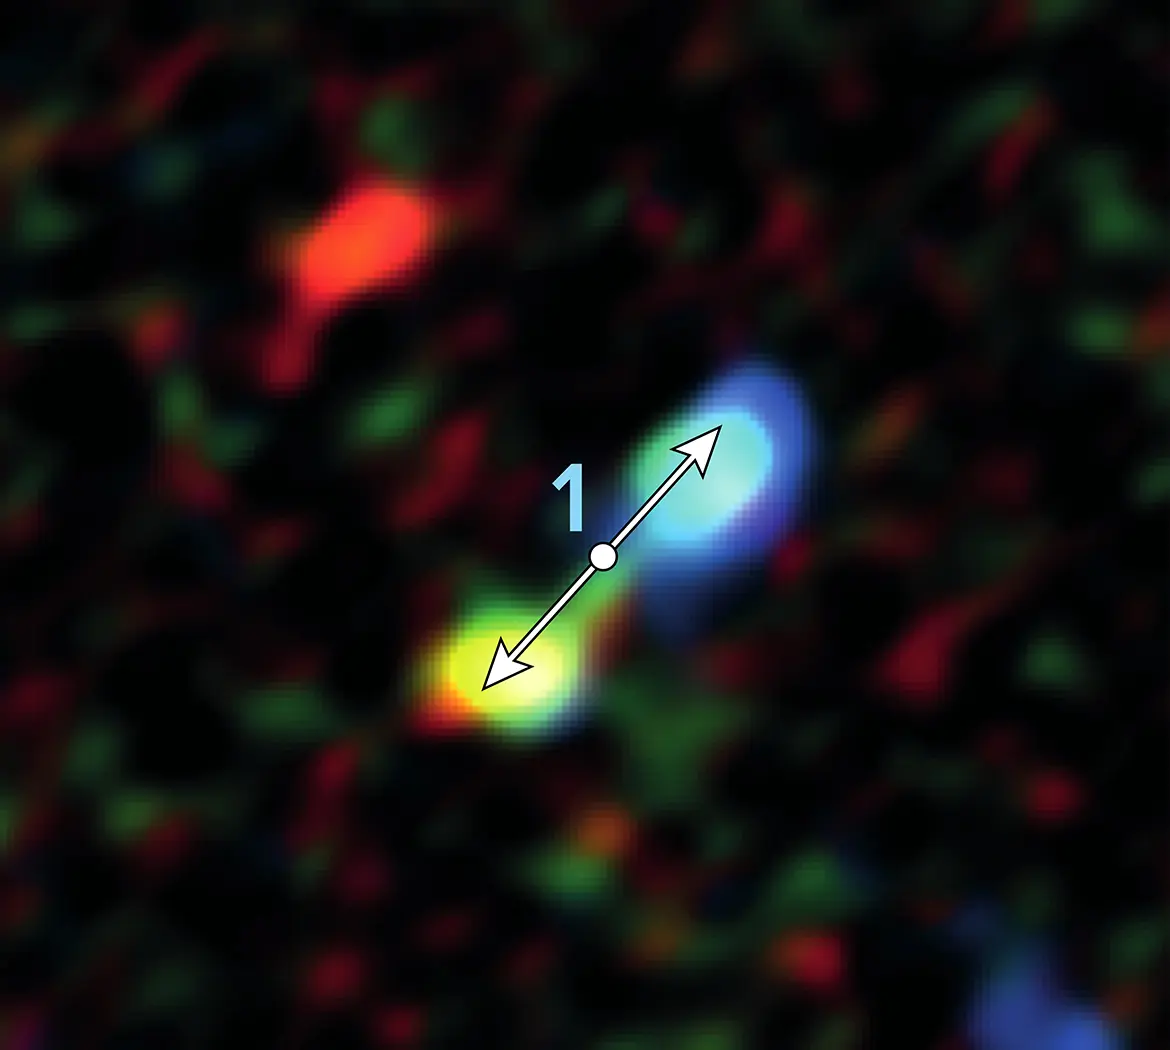

Star formation remarkably close to the supermassive black hole

Double-lobe feature produced by jets from newly forming star near the galactic center. ALMA discovered 11 of these telltale signs of star formation remarkably close to the supermassive black hole at the center of our galaxy.

Credit: ALMA (ESO/NAOJ/NRAO), Yusef-Zadeh et al.; B. Saxton (NRAO/AUI/NSF)